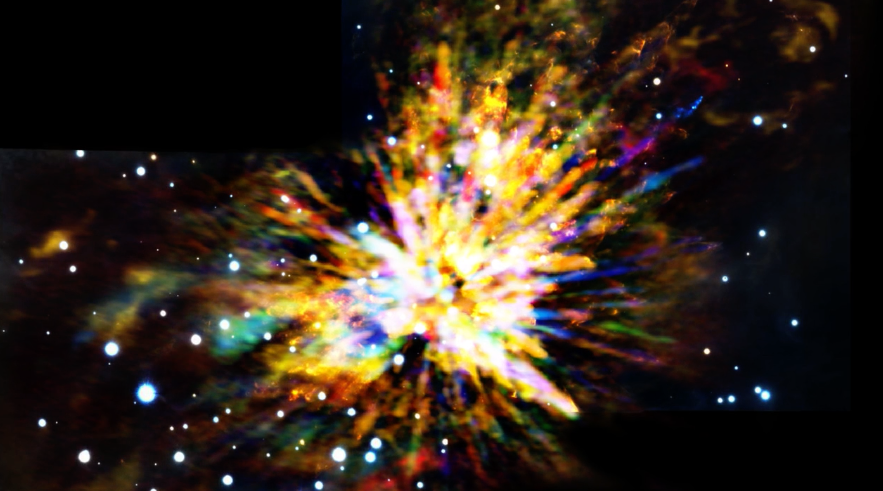

ALMA and the OMC-1

This animation shows the motions of the gas streamers emanating from the OMC-1 star-forming region in Orion as seen with ALMA. The colors in the ALMA data represent the relative Doppler shifting of the millimeter-wavelength light emitted by carbon monoxide gas. Initially, the blue color in the ALMA data represents gas approaching at the highest speeds; the red color is from gas moving toward us more slowly. The video then briefly shows gas at rest with respect to the Orion clouds, followed by streamers receding on the other side with even greater speed. Finally, the animation blends into a near-infrared view from the Gemini South telescope showing shock waves produced by the explosion. The explosion occurred about 500 years earlier when several young stars were ejected from the region.

Credit: ALMA (ESO/NAOJ/NRAO), J. Bally et al.; B. Saxton (NRAO/AUI/NSF); Gemini Observatory/AURA